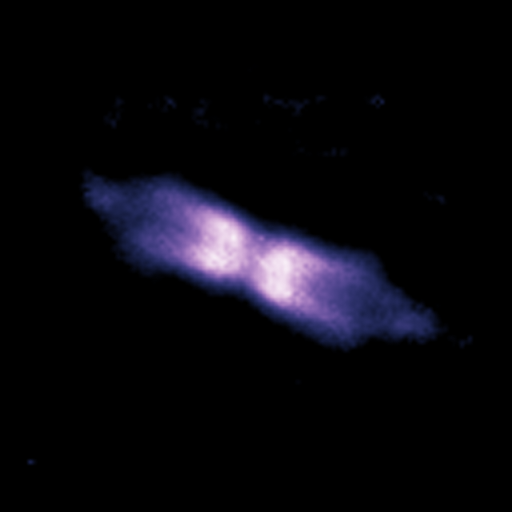

Shell around V445 Puppis (October 2006)

Using the NACO adaptive optics instrument on ESO's Very Large Telescope and its ability to obtain images as sharp as if taken from space, astronomers looked at a bipolar shell ejected by a "vampire star", which underwent an outburst after gulping down part of its companion’s matter.

Credit: ESO/P.A. Woudt